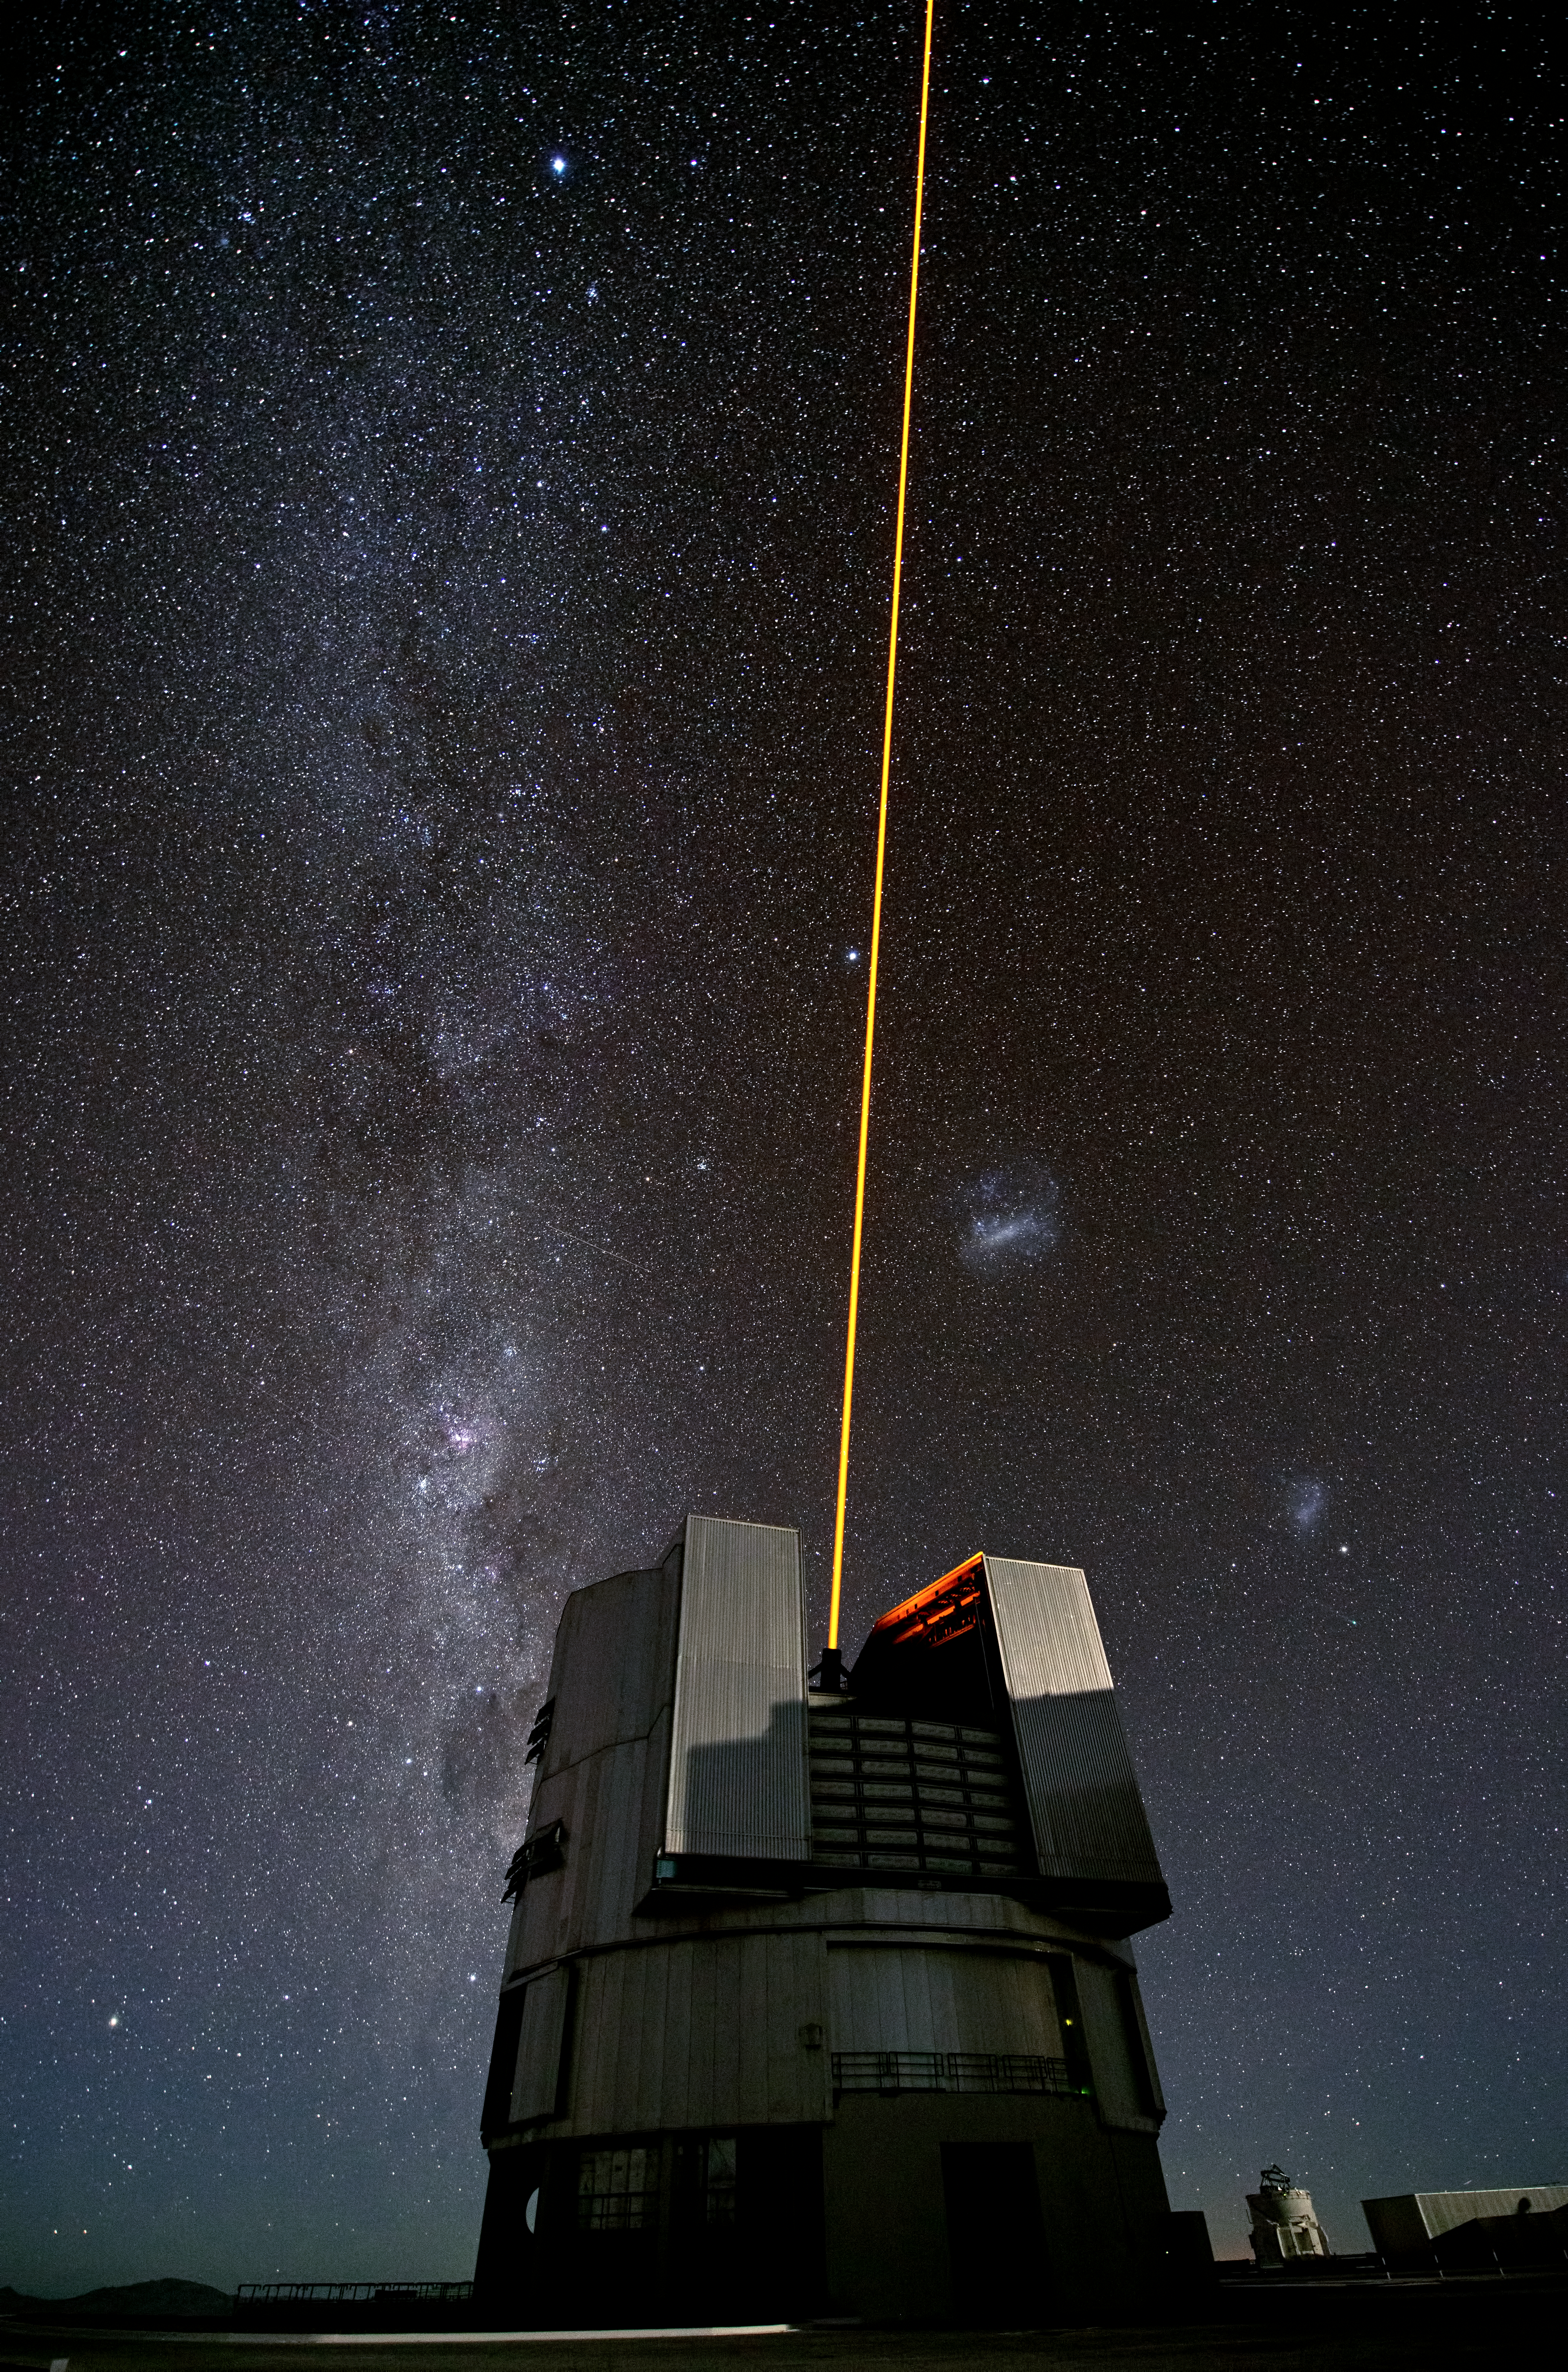

The comet and the laser

Gerhard Hüdepohl, one of the ESO Photo Ambassadors, captured this spectacular image of ESO’s Very Large Telescope (VLT) during the testing of a new laser for the VLT 14 February 2013. It will be used as a vital part of the Laser Guide Star Facility (LGSF), which allows astronomers to correct for most of the disturbances caused by the constant movement of the atmosphere in order to create much sharper images. Nevertheless, is hard not to think of it as a futuristic laser cannon being pointed towards some kind of distant space invader.

As well as the amazing view of the Milky Way seen over the telescope, there is another feature making this picture even more special. To the right of the centre of the image, just below the Small Magellanic Cloud and almost hidden among the myriad stars seen in the dark Chilean sky, there is a green dot with a faint tail stretching to its left. This is the recently discovered and brighter-than-expected Comet Lemmon, which is currently moving slowly through the southern skies.

Credit: G.Hüdepohl (atacamaphoto.com)/ESO